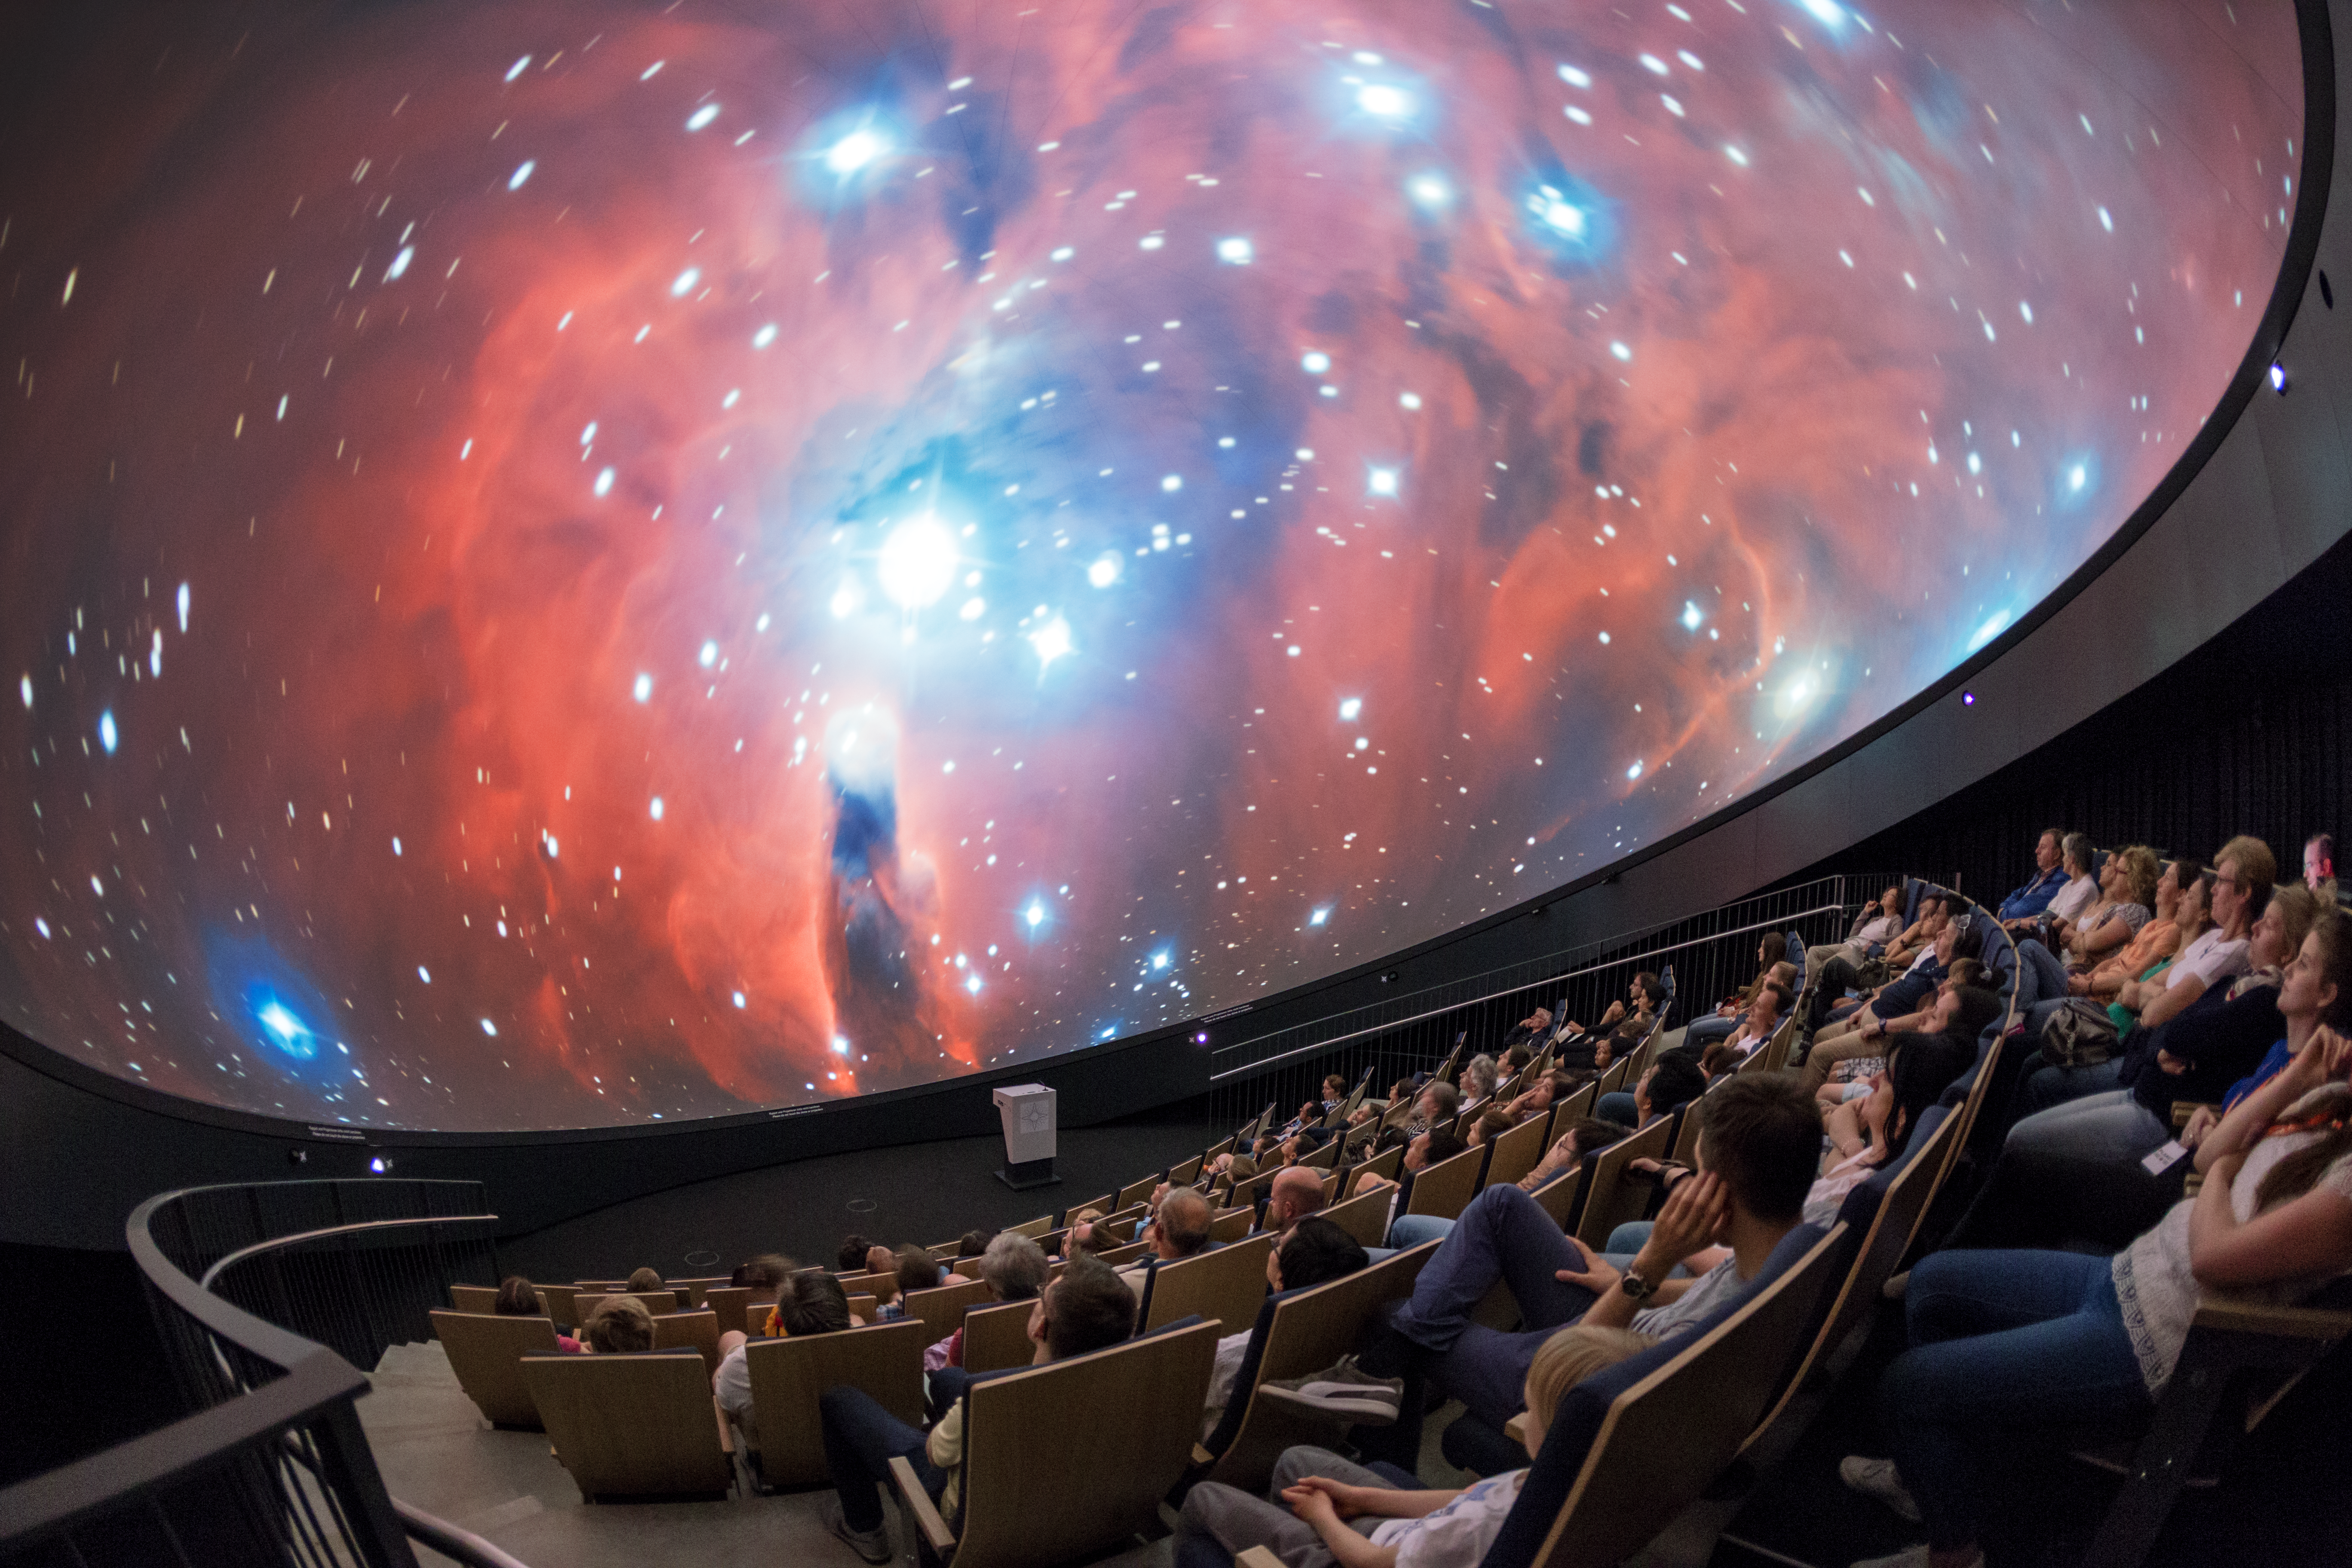

Nebula nights

A view from inside the planetarium at the ESO Supernova Planetarium & Visitor Centre, which opened its doors to the public on Saturday 28 April 2018. The building is open five days a week and features planetarium screenings, tours and a permanent exhibition in both German and English. The 25-degree tilted planetarium dome does not just give the audience the sensation of watching the Universe, but of being immersed in it.

Credit: ESO/P. Horálek